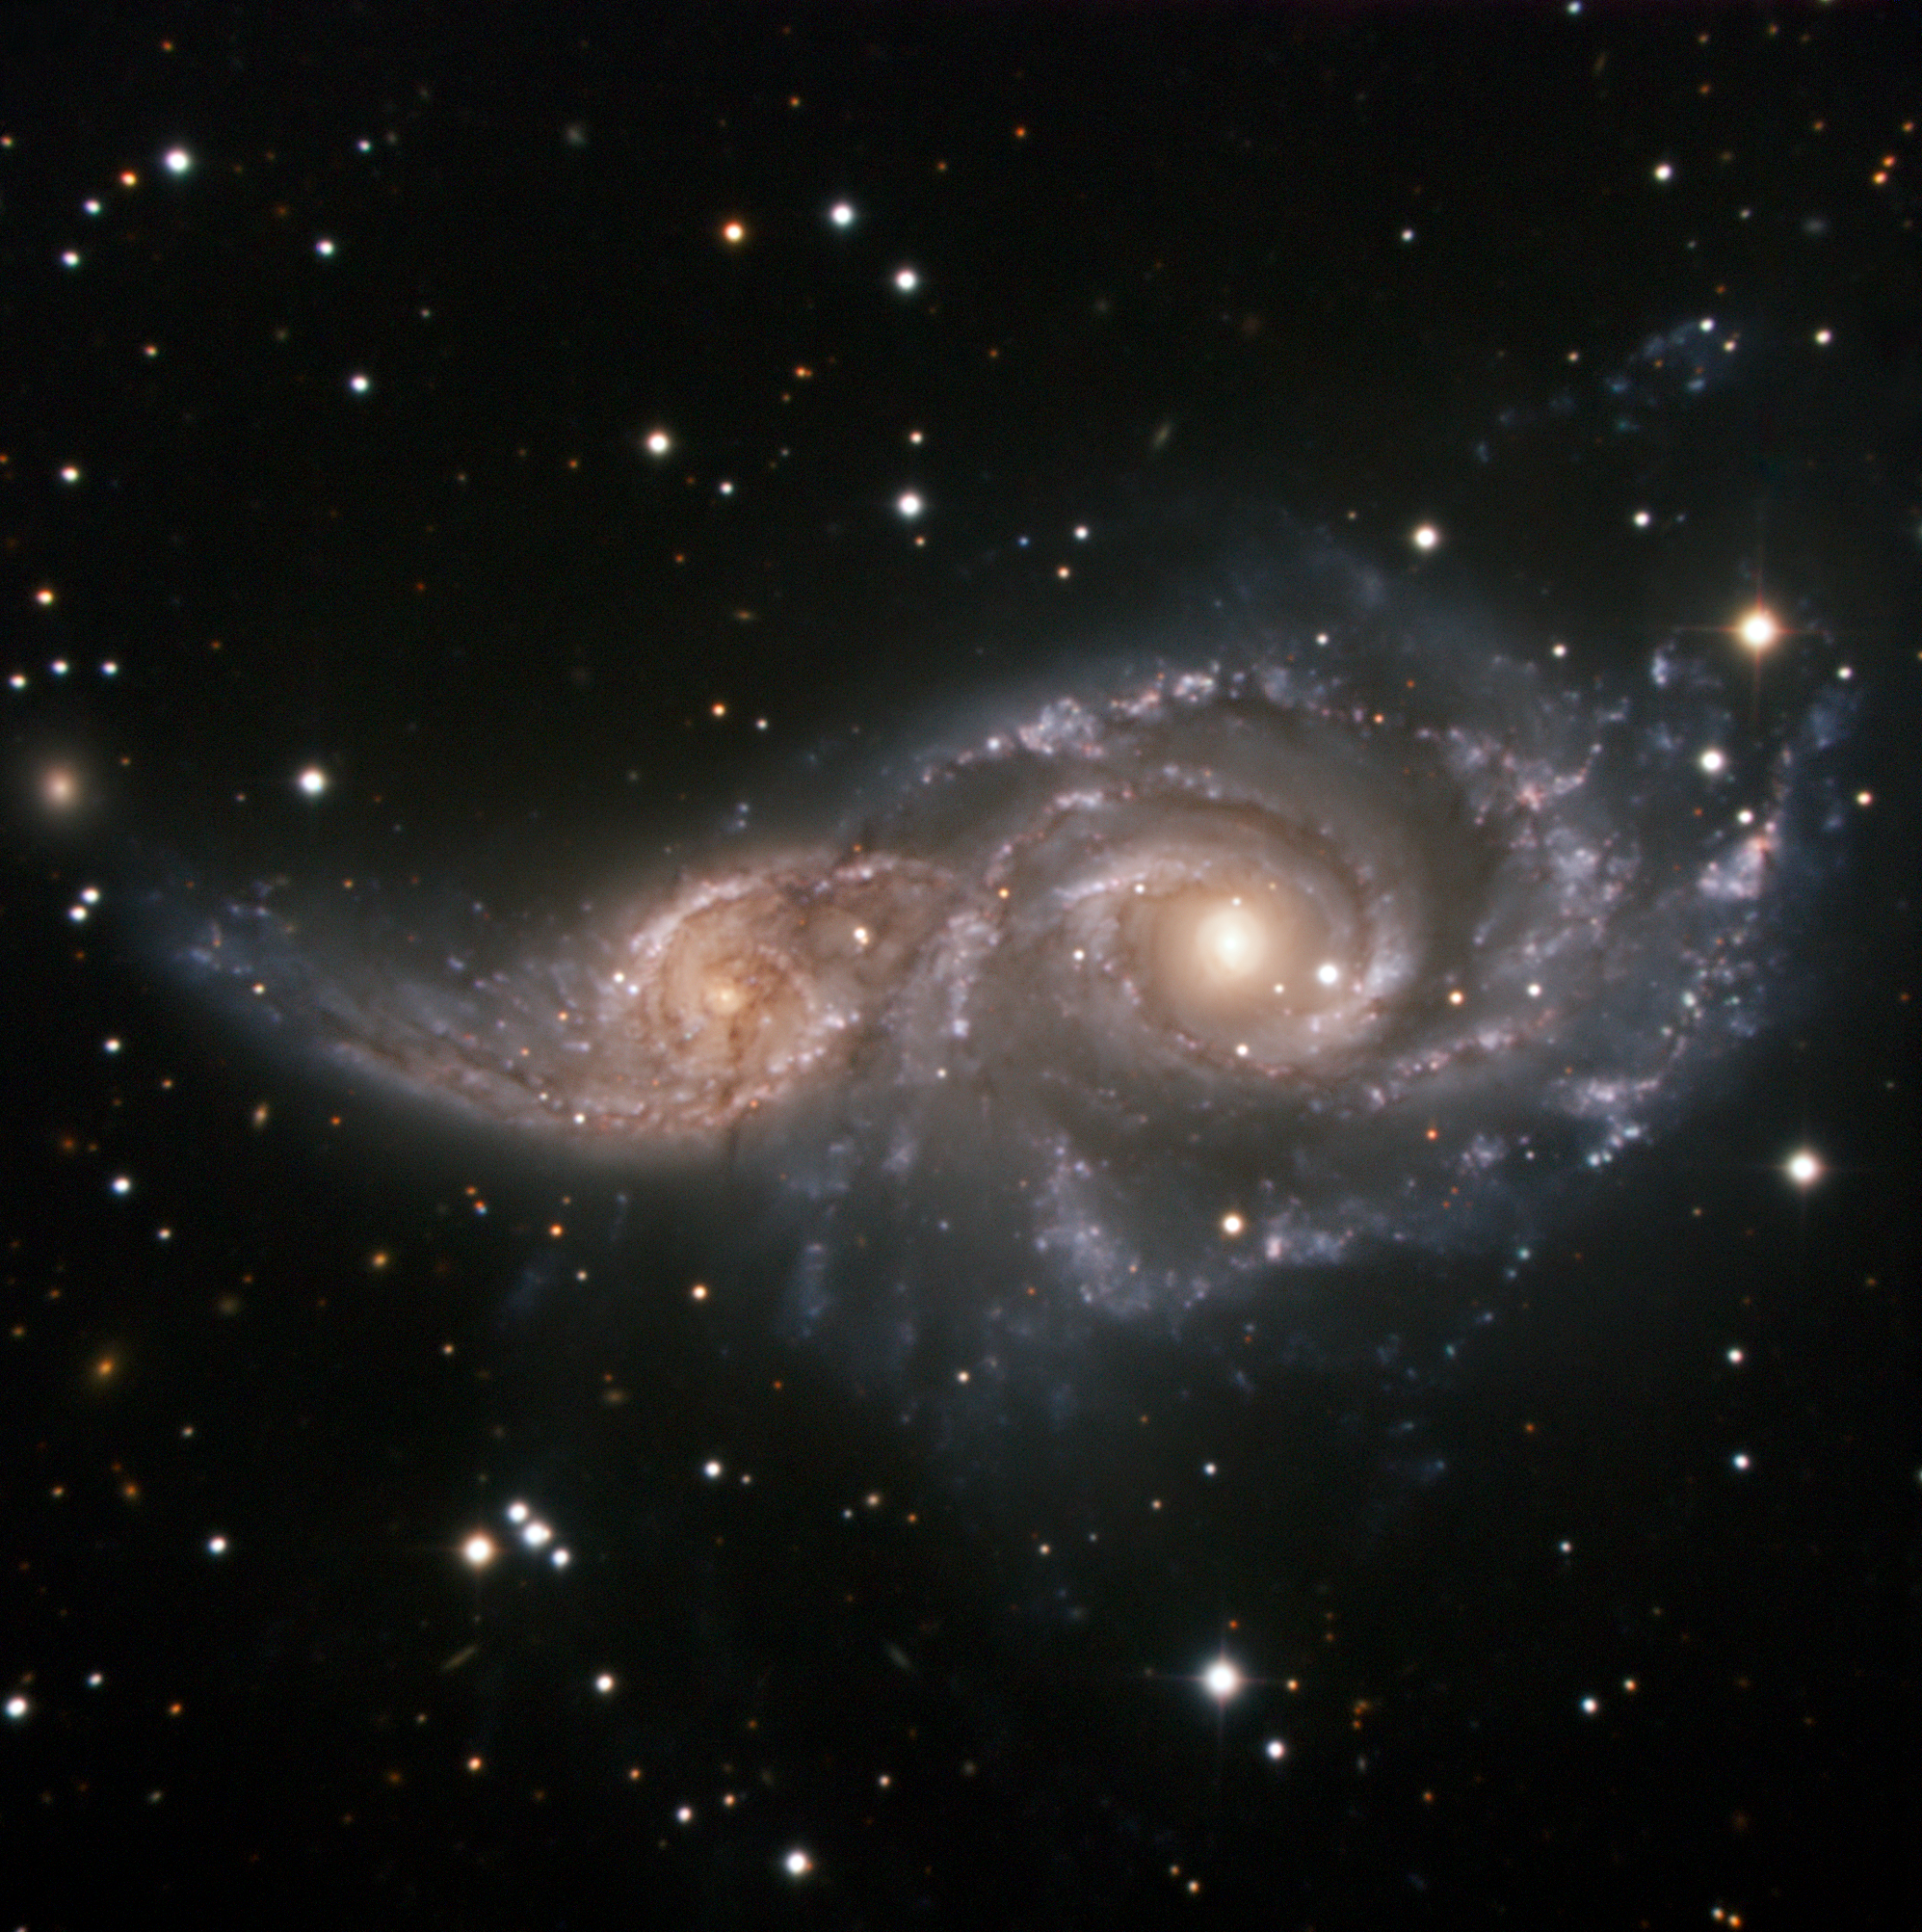

A cosmic embrace

In this image, two spiral galaxies, similar in looks to the Milky Way, are participating in a cosmic ballet, which, in a few billion years, will end up in a complete galactic merger — the two galaxies will become a single, bigger one.

Located about 150 million light-years away in the constellation of Canis Major (the Great Dog), NGC 2207 — the larger of the two — and its companion, IC 2163, form a magnificent pair. English astronomer John Herschel discovered them in 1835.

The fatal gravitational attraction of NGC 2207 is already wreaking havoc throughout its smaller partner, distorting IC 2163’s shape and flinging out stars and gas into long streamers that extend over 100,000 light-years. The space between the individual stars in a galaxy is so vast, however, that when these galaxies collide, virtually none of the stars in them will actually physically smash into each other.

This image was captured with the ESO Faint Object Spectrograph and Camera (EFOSC2) through three wide band filters (B, V, R). EFOSC2 has a 4.1 x 4.1 arcminute field of view and is attached to the 3.6-metre telescope at ESO’s La Silla Observatory in Chile.

Credit: ESO